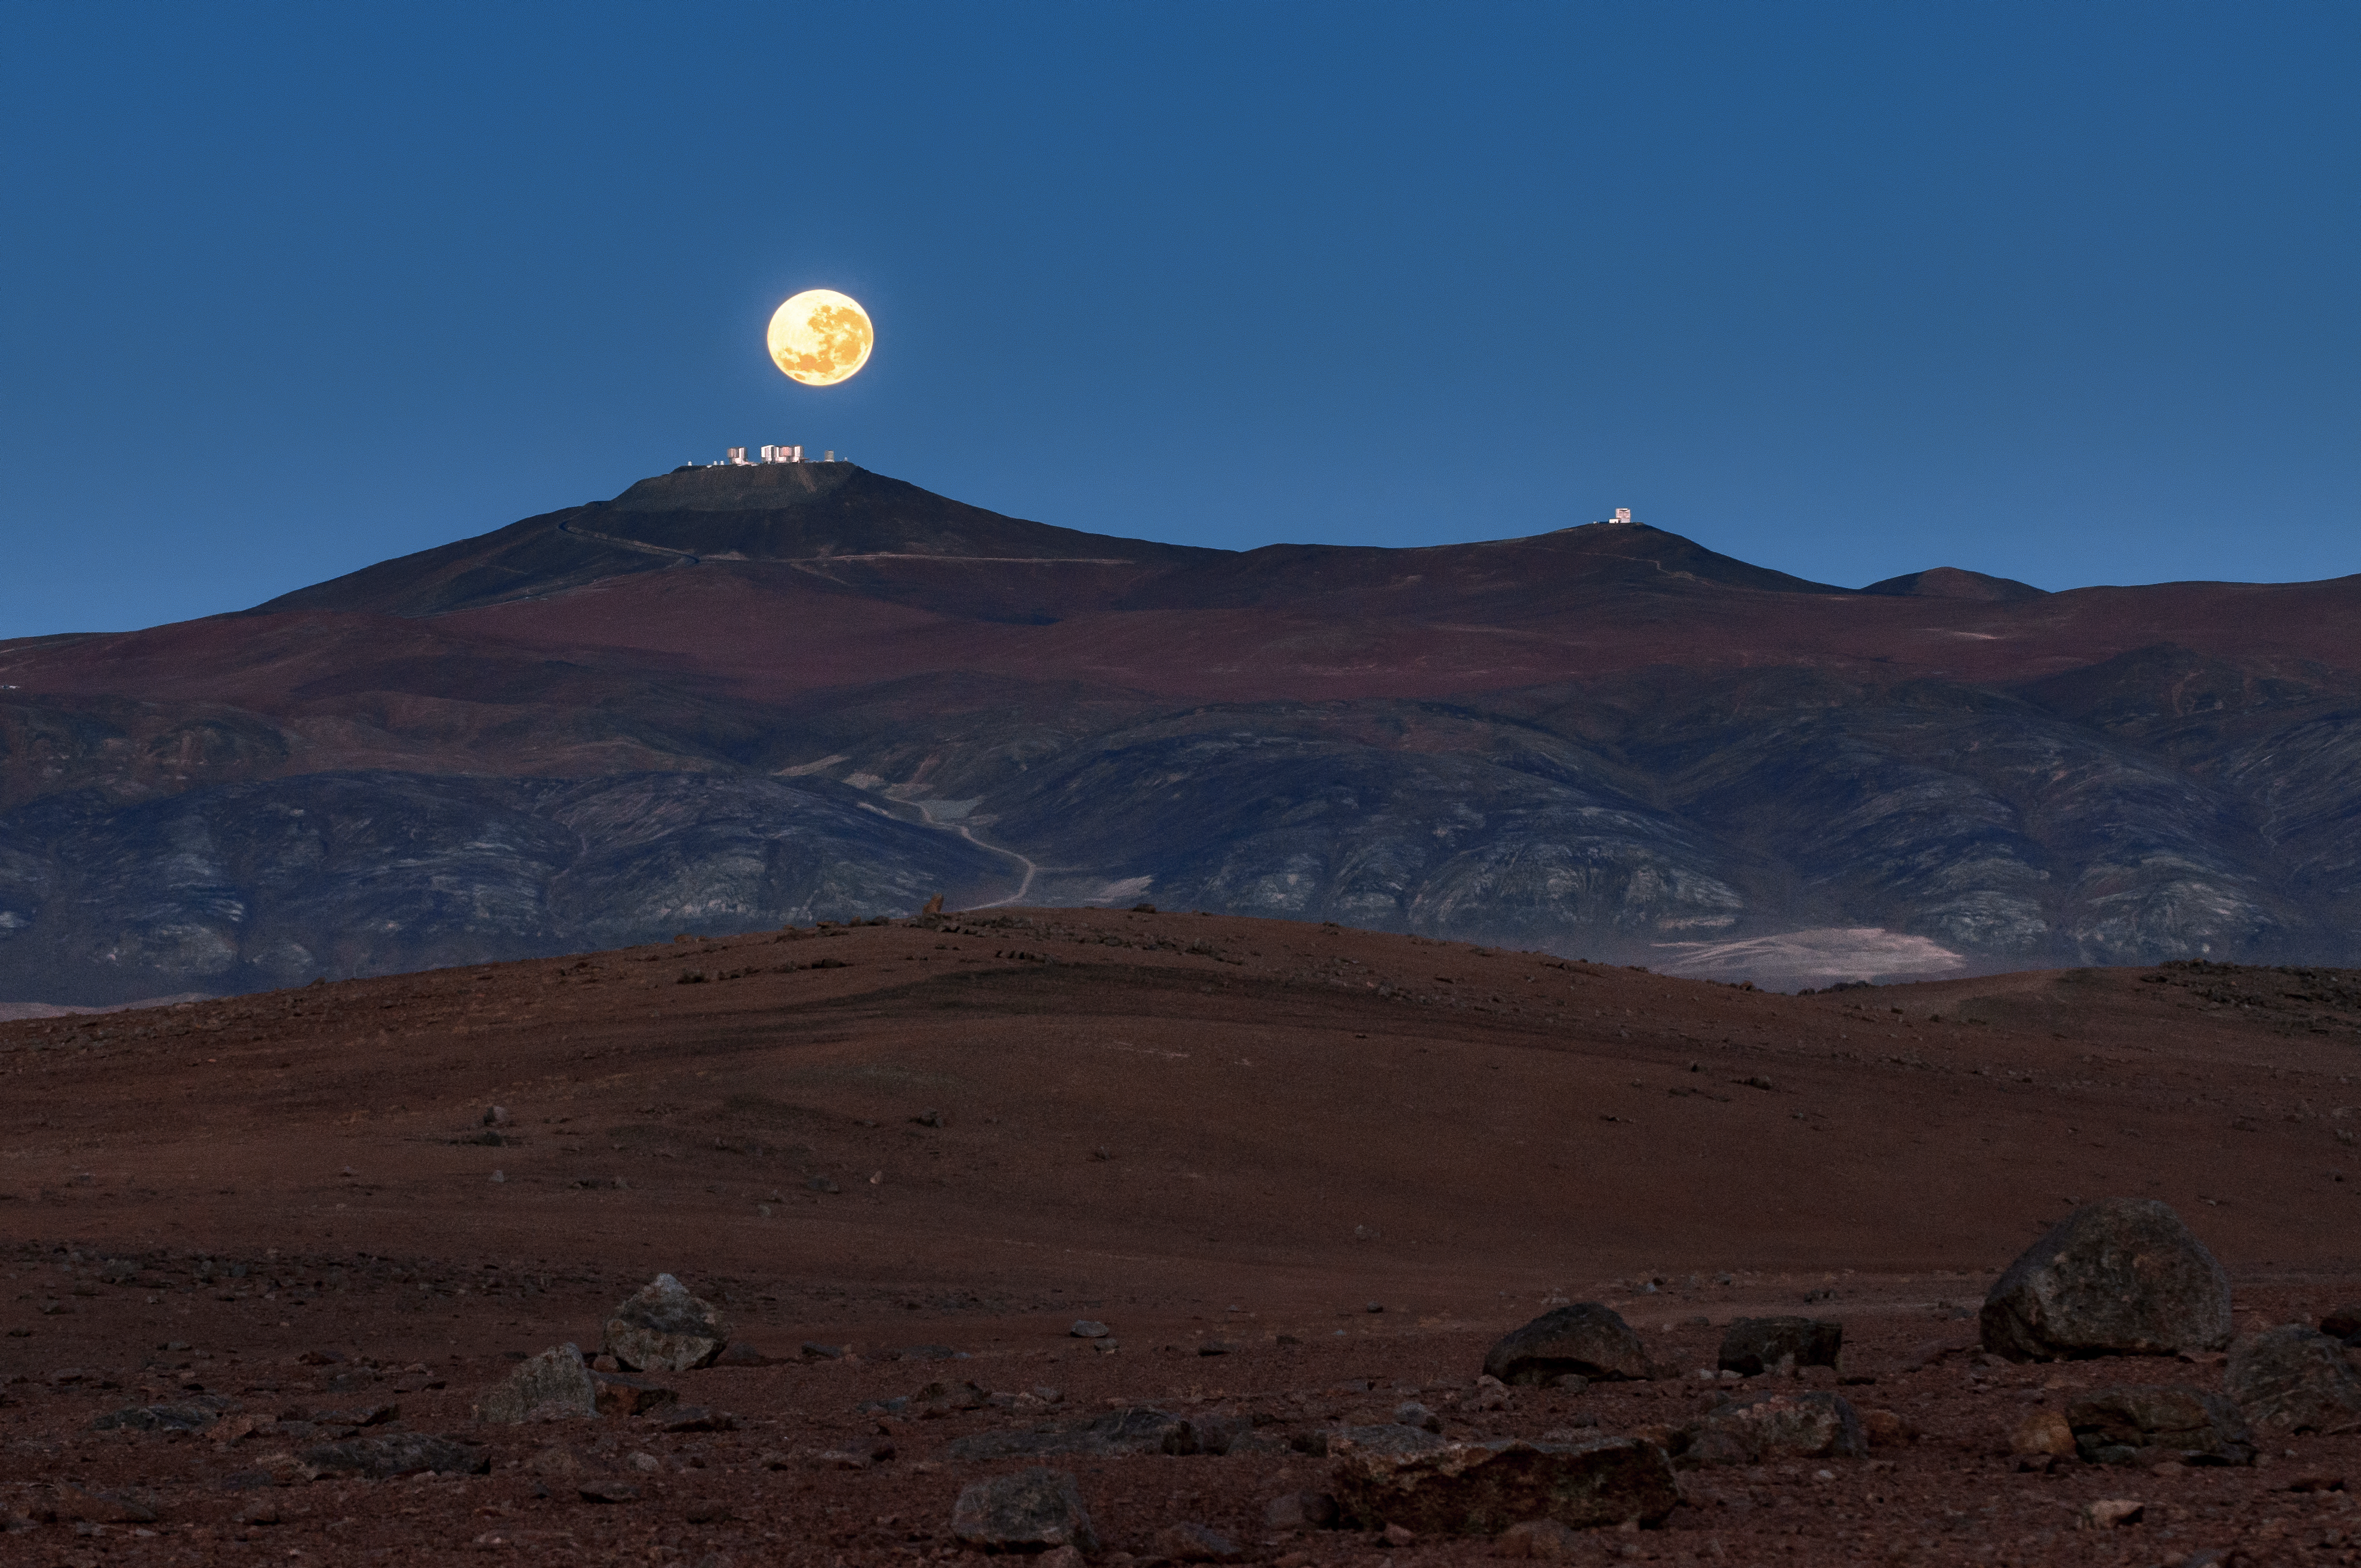

Paranal in the Moonlight

In a remote part of Chile’s Atacama Desert, at an altitude of over 2600 metres, sits Paranal Observatory. In terms of total light-collecting area, it is the largest observatory in the southern hemisphere, and is home to several of ESO’s cutting-edge telescopes. The main peak, visible here directly beneath the eerily tranquil yellow Moon, hosts ESO’s Very Large Telescope (VLT) and the 2.6-metre VLT Survey Telescope (VST). The VLT’s four Unit Telescopes can be seen on top of this peak, next to the smaller Auxiliary Telescopes on the far left and the VST towards the right.

As ESO continues to expand its array of telescopes in the southern hemisphere, more space is required for construction! A secondary peak around 1500 metres away from the VLT and VST — on the far right on this image — was chosen as the site for ESO’s Visible and Infrared Survey Telescope for Astronomy (VISTA). VISTA began observing in late 2009 and has returned some stunning images of the Universe at near-infrared wavelengths. By far the largest telescope in the world currently studying this kind of light, VISTA is able to obtain some truly unique images of the cosmos that would be invisible to most other telescopes.

Credit: ESO/G. Hüdepohl